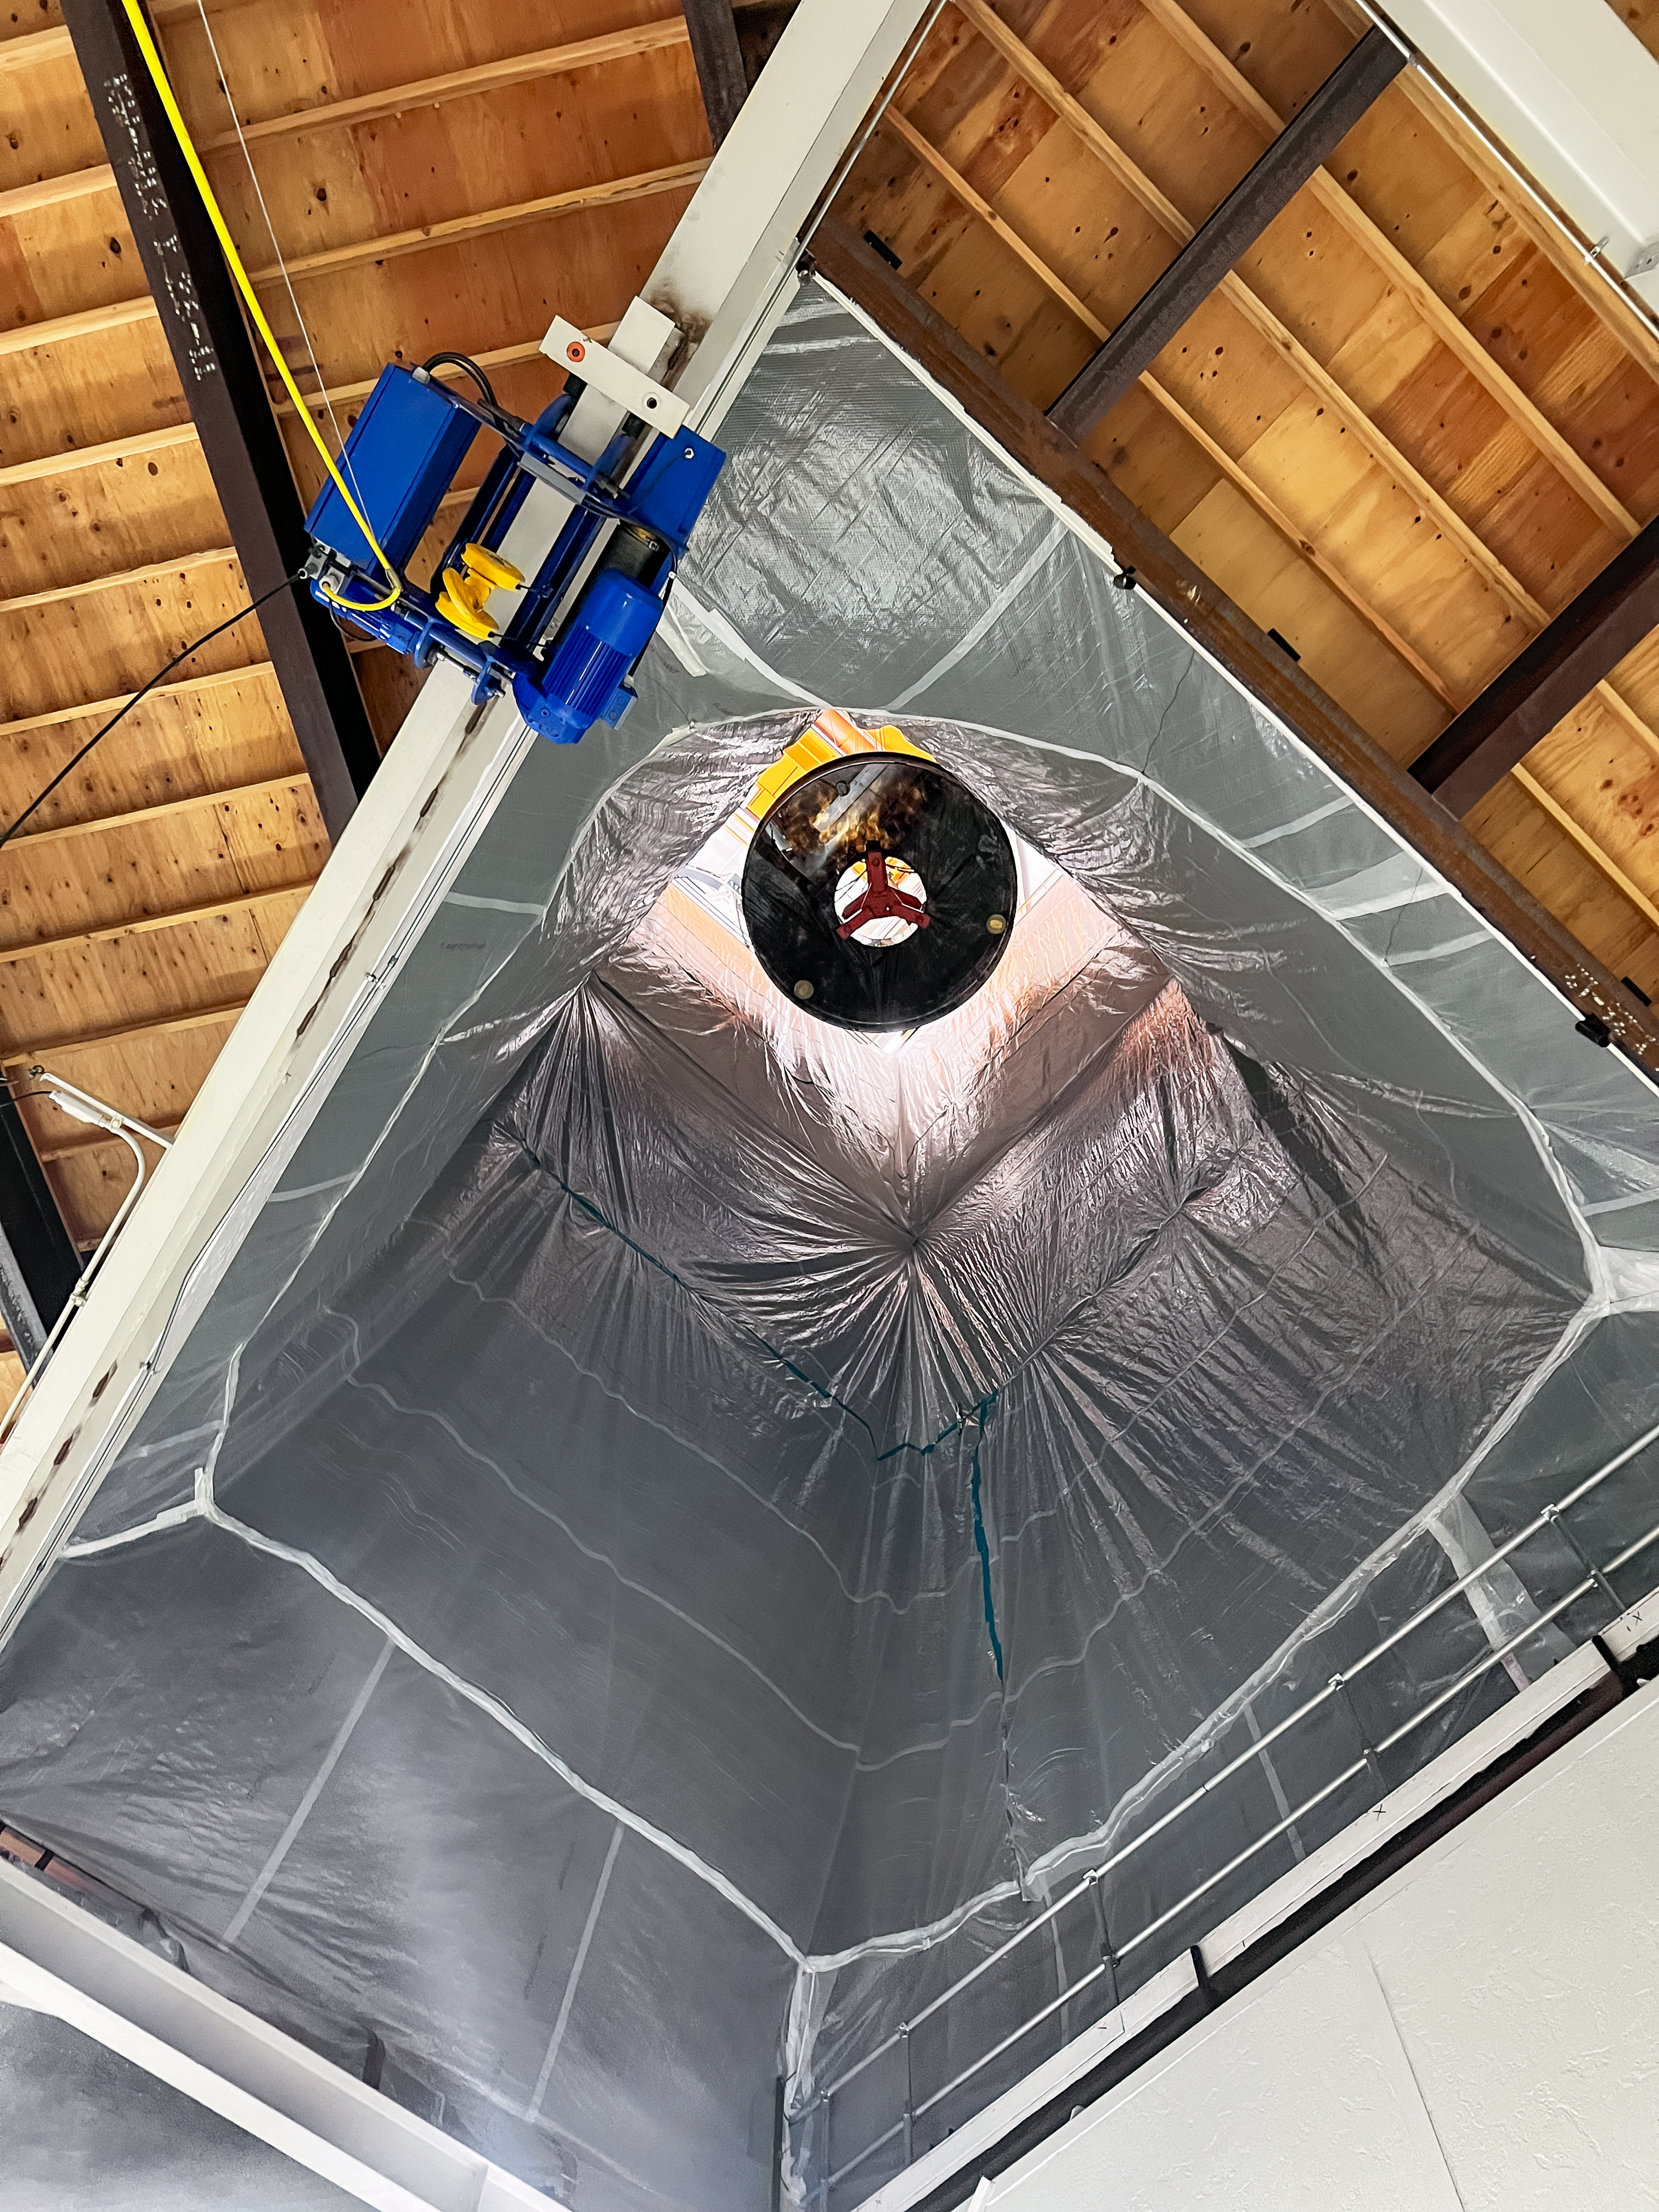

Nicholas U. Mayall Mirror Recoating

The Nicholas U. Mayall 4-meter Telescope's primary mirror being hoisted through the hatches on the main floor, as looking up from the ground floor.

Credit: KPNO/NOIRLab/NSF/AURA/M. Edwards